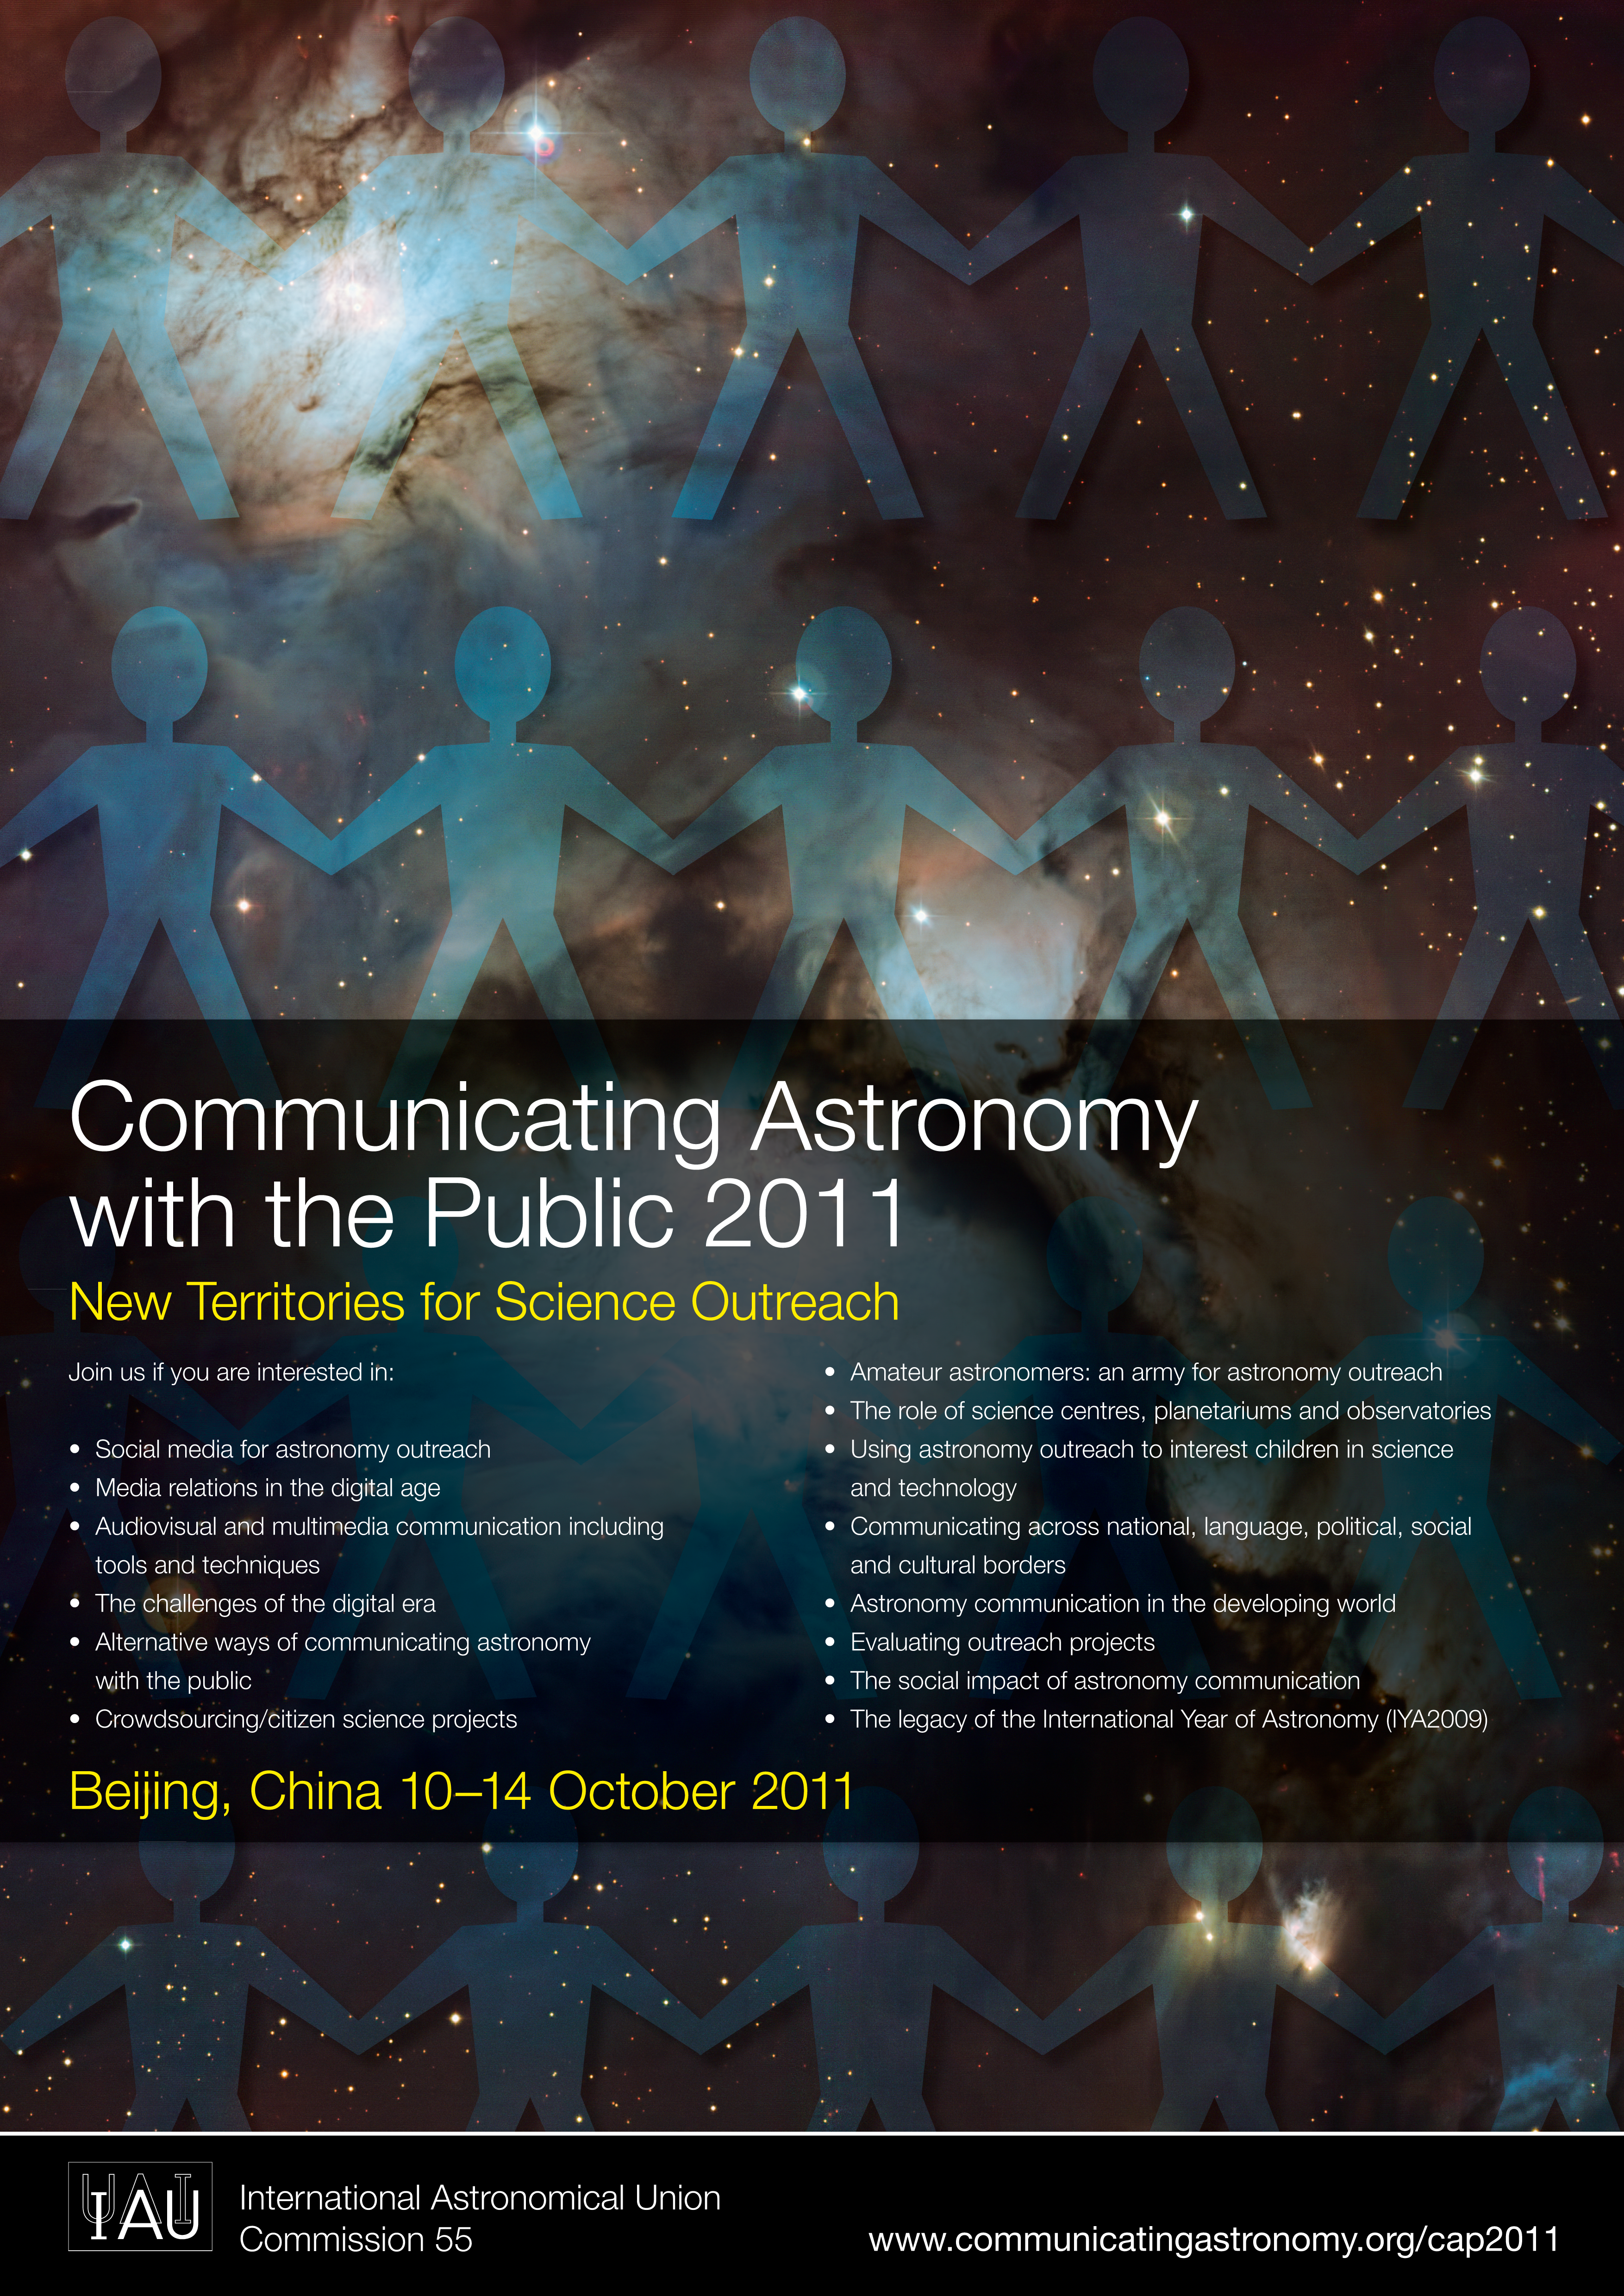

Communicating Astronomy with the Public 2011 (CAP 2011)

Communicating Astronomy with the Public (CAP) conference is organised by the International Astronomical Union (IAU) Commission 55. The CAP2011 will take place between 10 and 14 October 2011 at the Xiyuan Hotel in Beijing, China and it approaches themes such as: social media and other unconventional methods for astronomy outreach, media relations in the digital age, citizen science projects, astronomy communication in the developing world, the legacy of the International Year of Astronomy 2009 and much more. Details can be found at: http://www.communicatingastronomy.org/cap2011/index.html

Credit: IAU/ESO